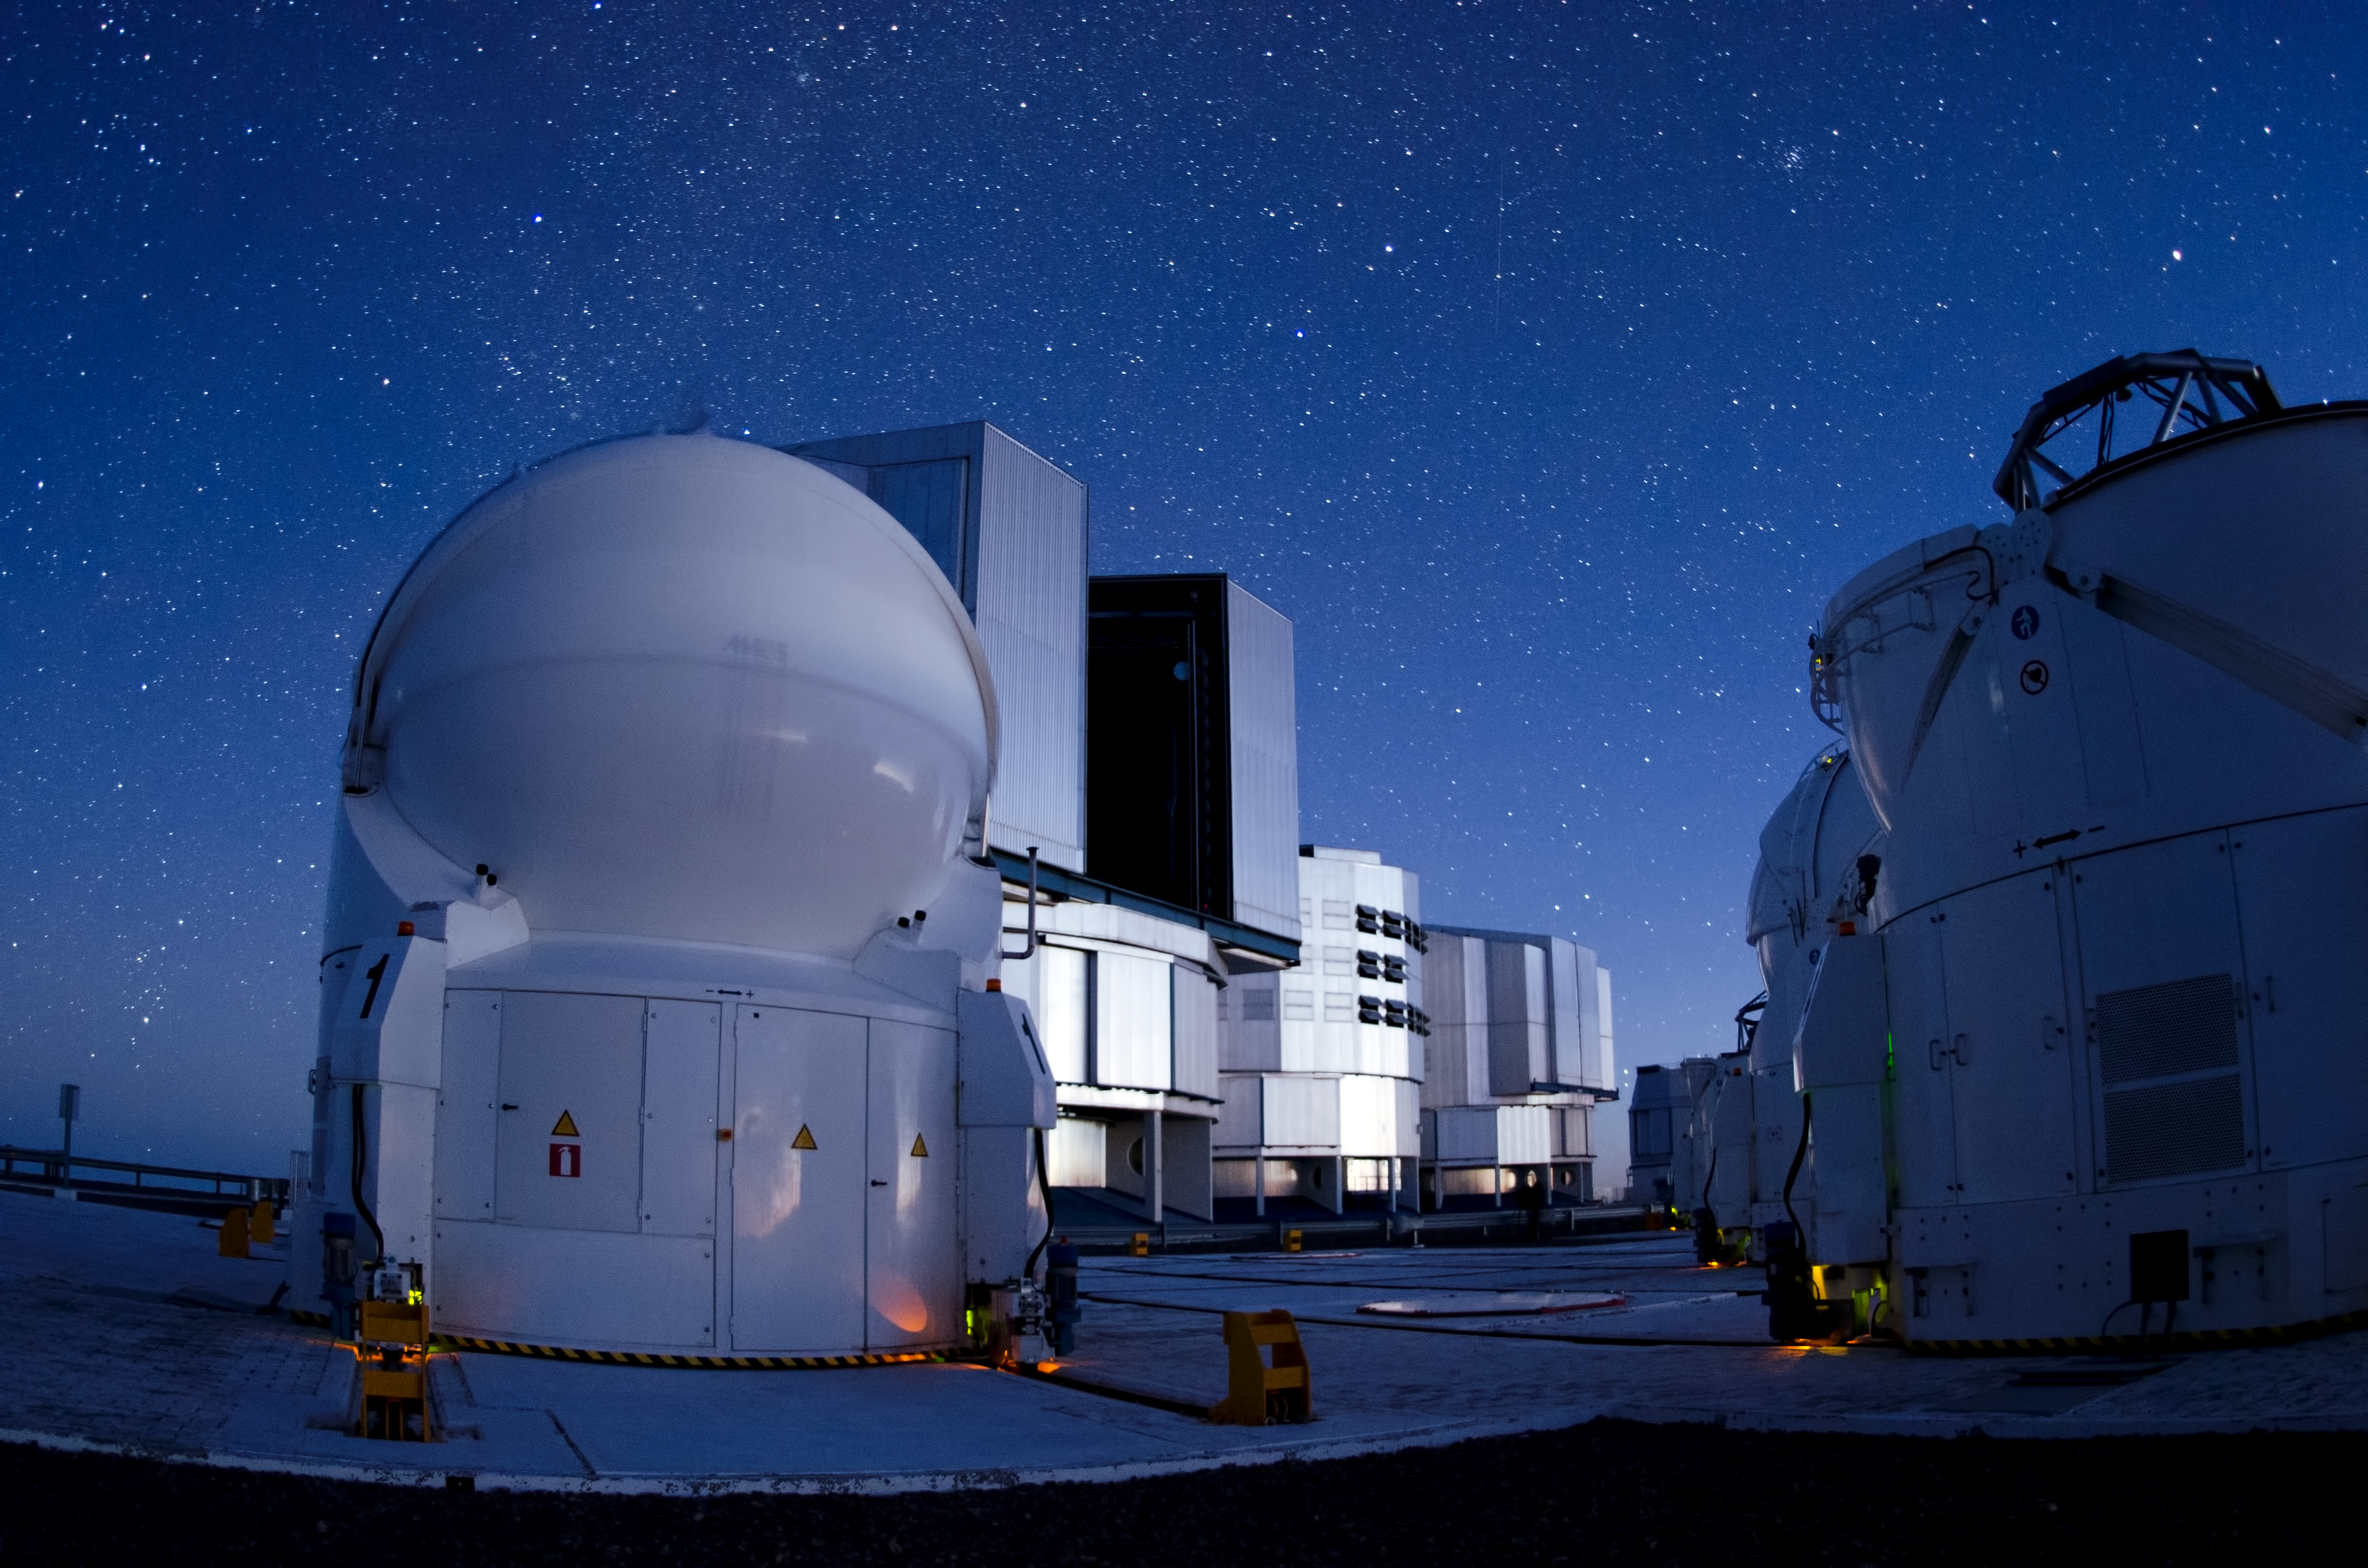

Combined operations

VLT Unit and Auxiliary telescopes may be used in interferometric mode, providing high resolution imaging.

Credit: ESO/C. Malin